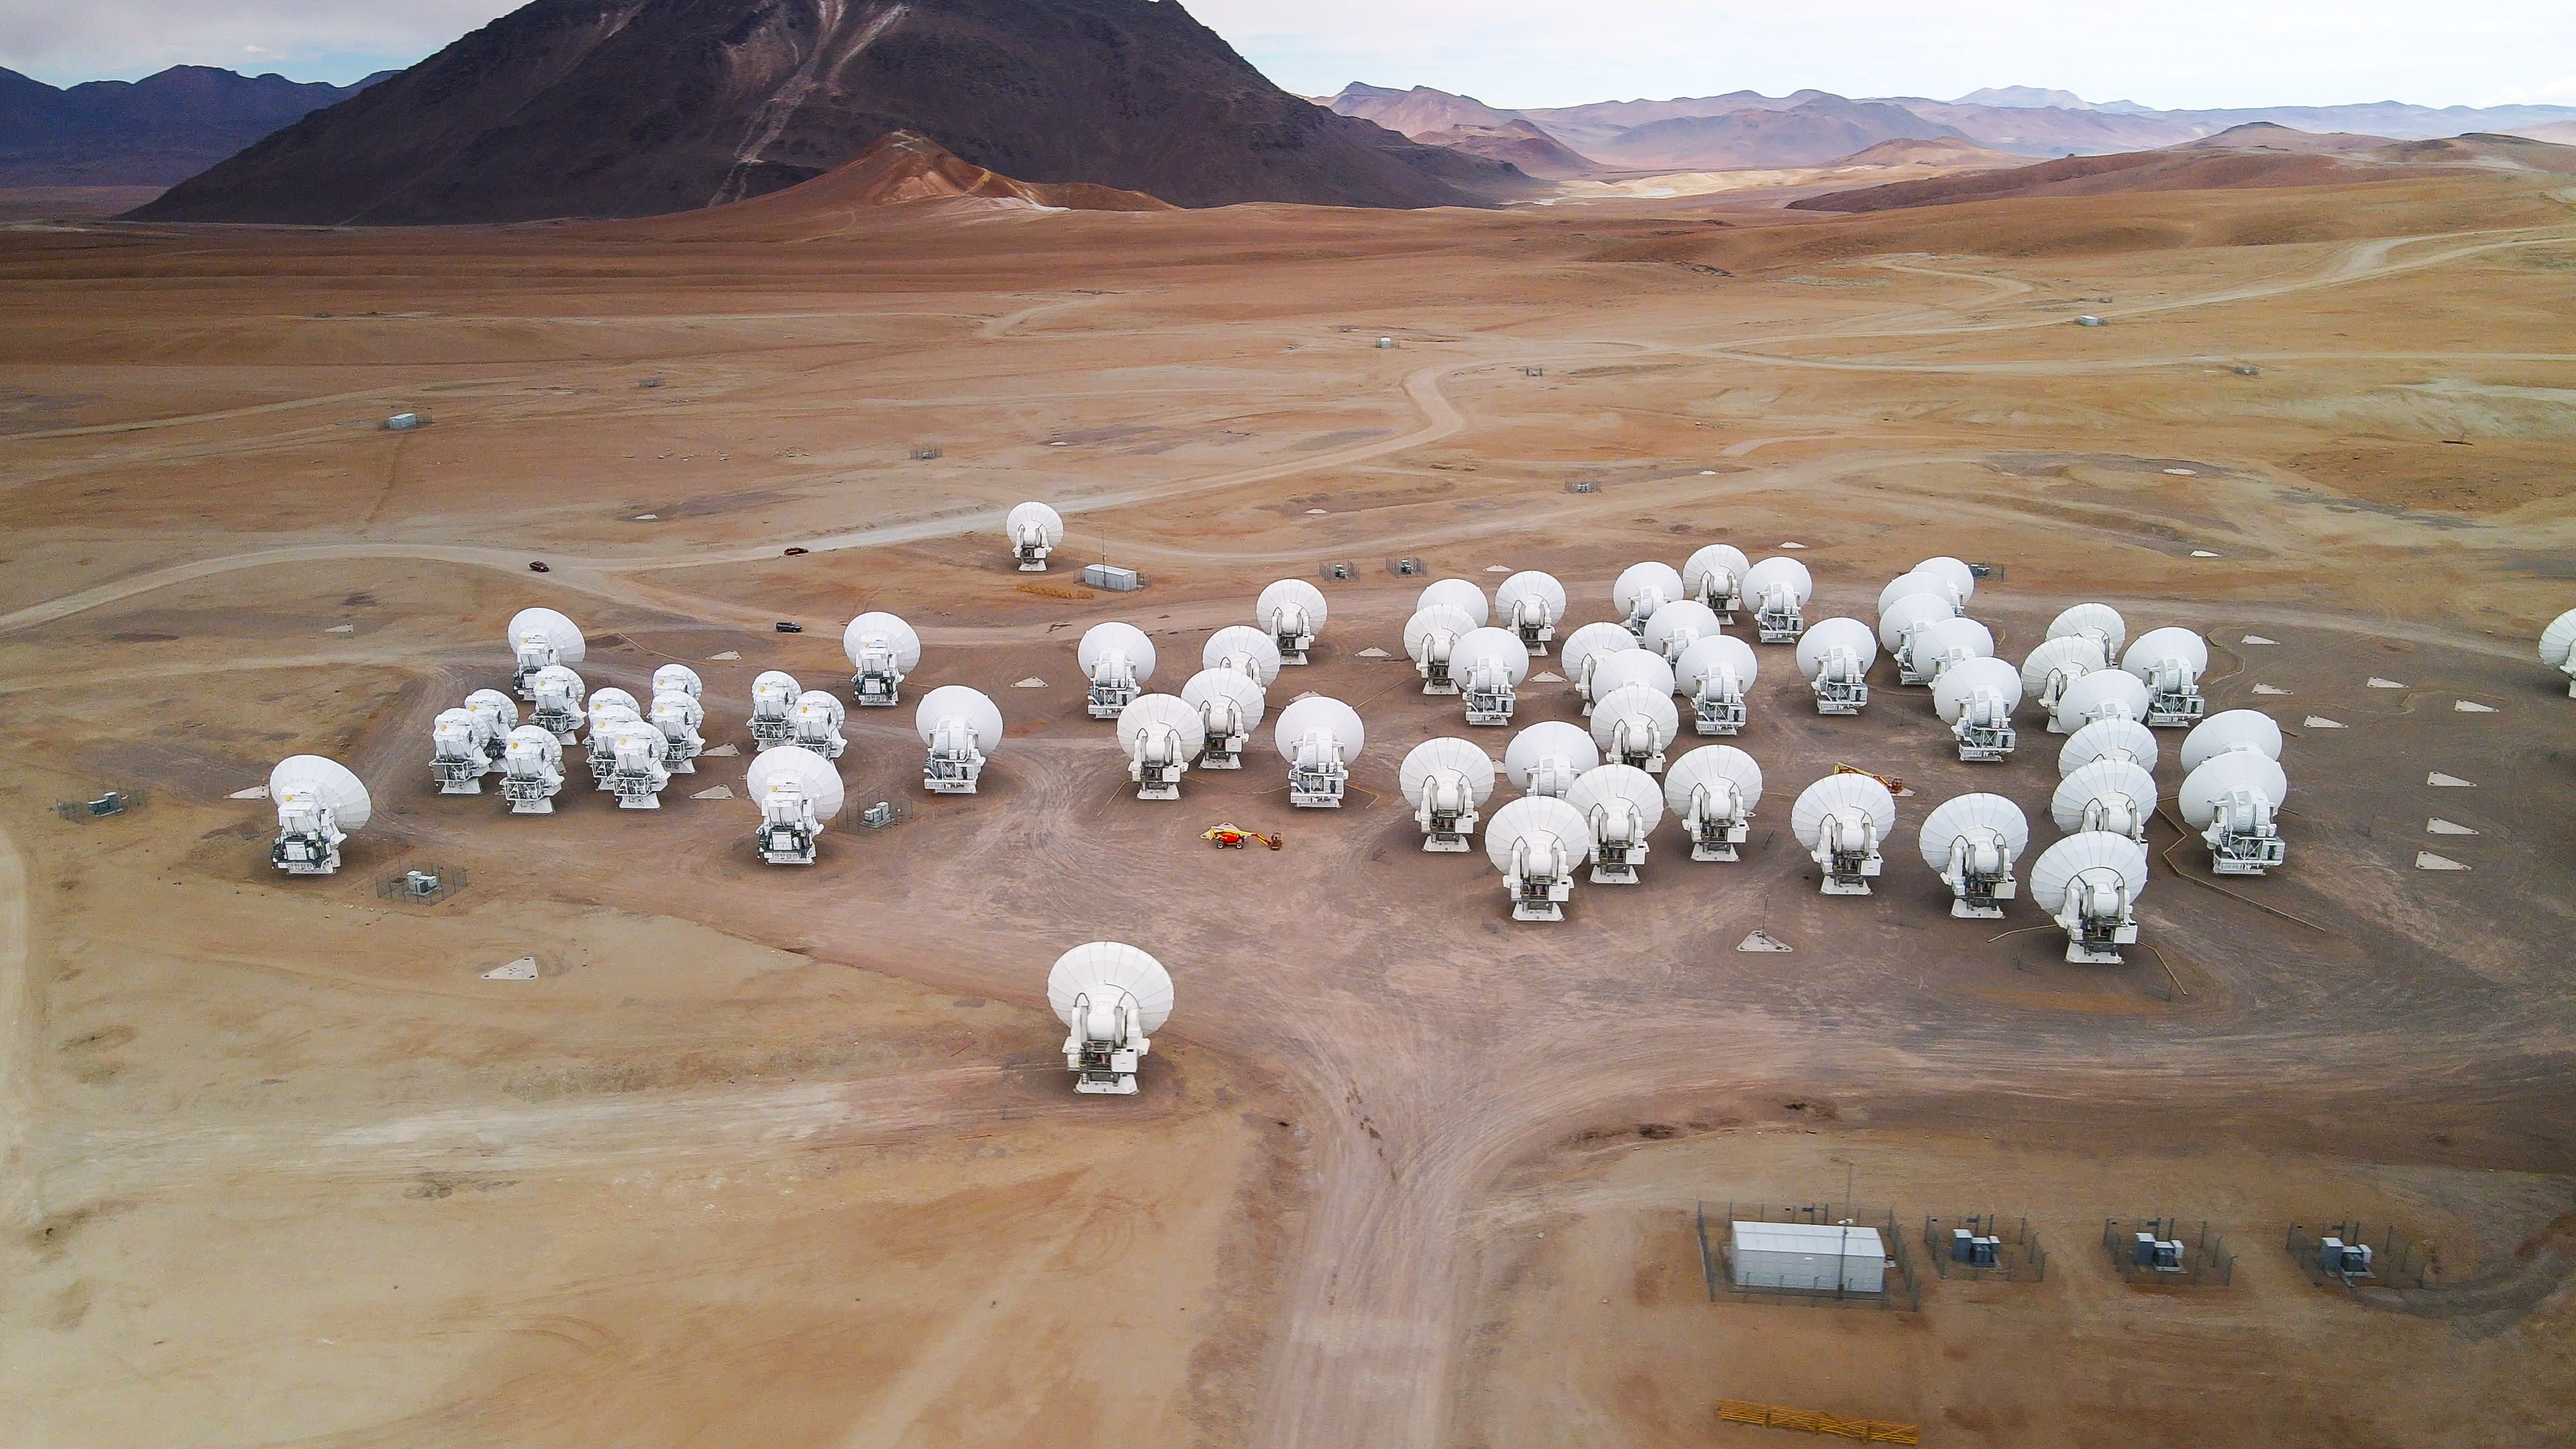

Counting sheep on the Chajnantor plateau

This Picture of the Week shows a beautiful flock of sheep, grazing in the Chilean Andes. No, wait, wait, wait. There's no grass to feed on here, and they are at an altitude of around 5000 metres. Ok, no, they are not sheep. Let’s start again. This Picture of the Week shows the beautiful antennas of the Atacama Large Millimeter/submillimeter Array (ALMA), operated by ESO and its international partners in the Chilean Andes. Ok, that’s better!

As you can see, ALMA’s 66 white antennas are not the same size: most of them are 12-metre antennas, and only twelve are 7-metre antennas (see the smaller ones over to the left of the ‘flock’?). They work together as an interferometer, acting like a single big telescope. ALMA observes the light emitted from some of the coldest objects in the Universe, such as the most distant galaxies.

These antennas can be physically moved and arranged in different configurations, allowing ALMA to view the Universe with different levels of detail. The telescope can in fact probe both the broad structure of an astronomical source and its very finest details. The former requires the antennas to be close to each other, like in this image, whereas for the latter they need to be several kilometres apart. Each antenna is almost 15 metres high and weighs over 100 tons, so moving them across the desert and positioning them on concrete docking pads with millimetre precision is anything but simple — much trickier than herding sheep. To this end, two enormous transporters provided by ESO are used: yellow, 20 metres long and with 28 tyres each, they have been named Otto and Lore.

Credit: ESO